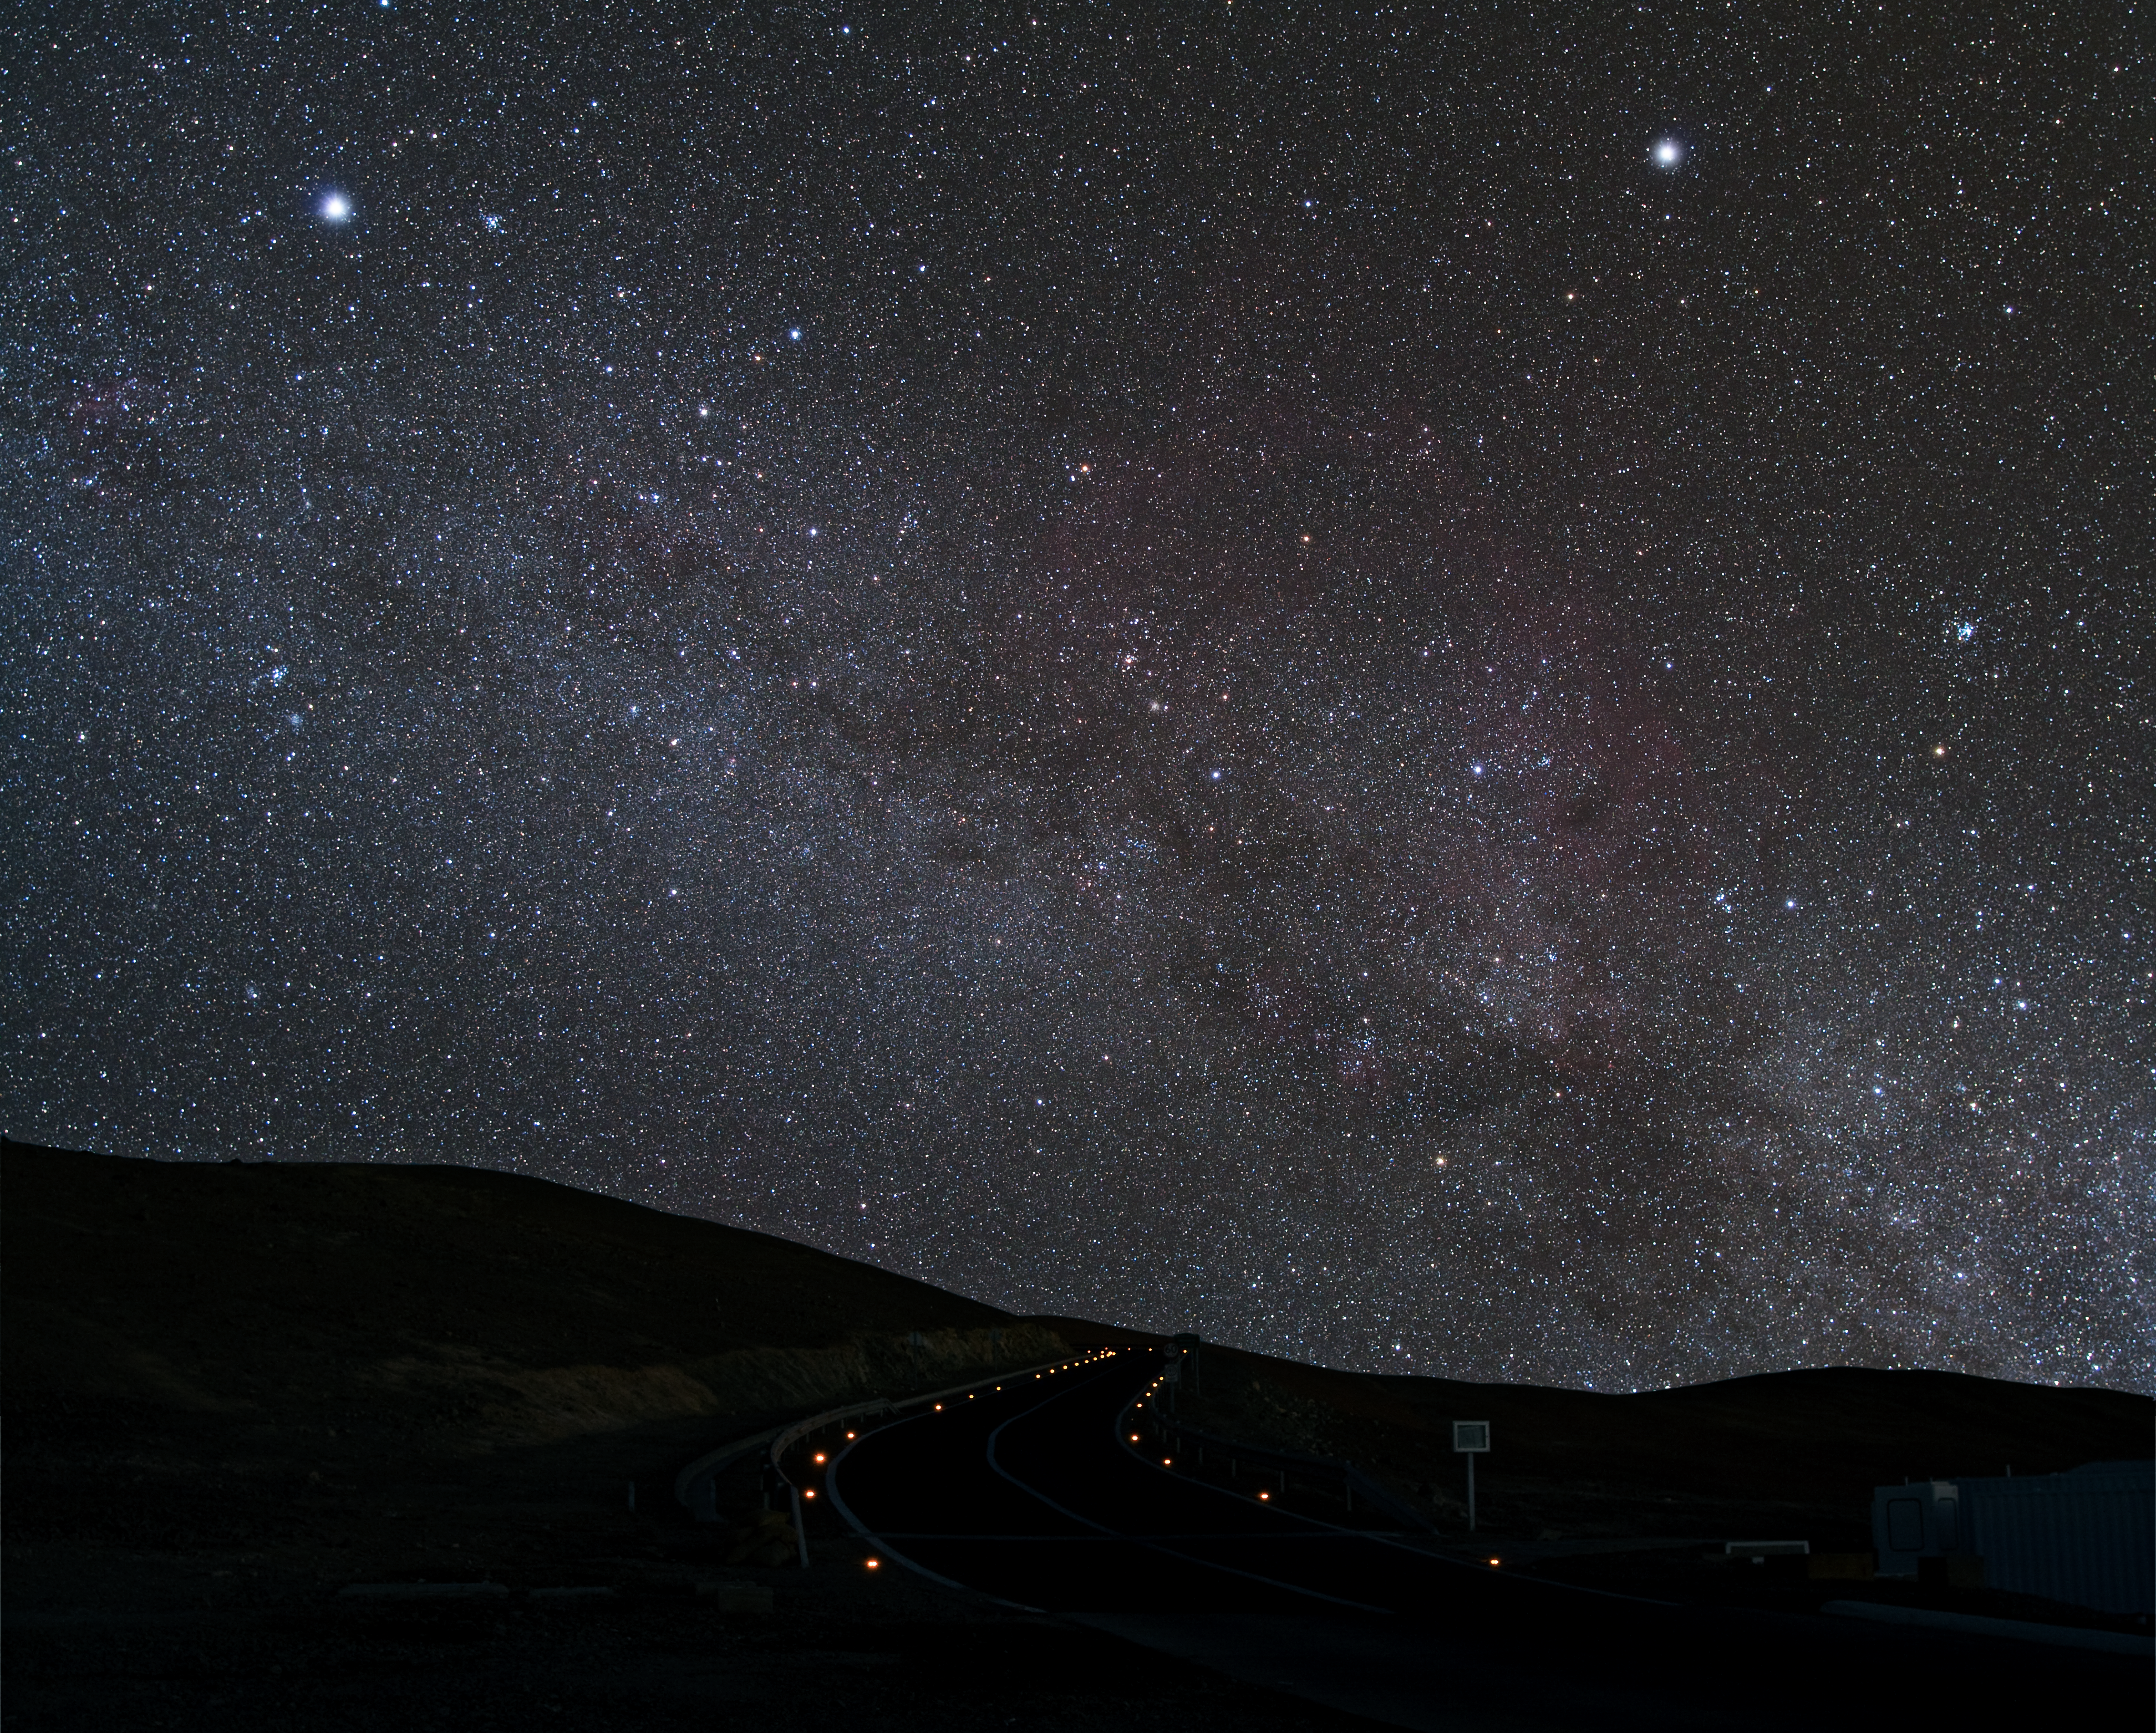

The greater dog from Paranal

Starry night on the winding road leading to Cerro Paranal, home to ESO’s Very Large Telescope. The bright star standing out on the top part of the image to the left is Sirius, the brightest star of the night sky. Sirius belongs to the constellation of Canis Major, or the Greater Dog, of which it represents the neck. In this image, other stars of the constellation are visible, with the dog’s head to the left of Sirius and the three, almost aligned stars to its right representing its hind leg. The other bright star, in the right part of the image, is Canopus, belonging to the constellation of Carina, the Keel.

Credit: ESO/Y. Beletsky